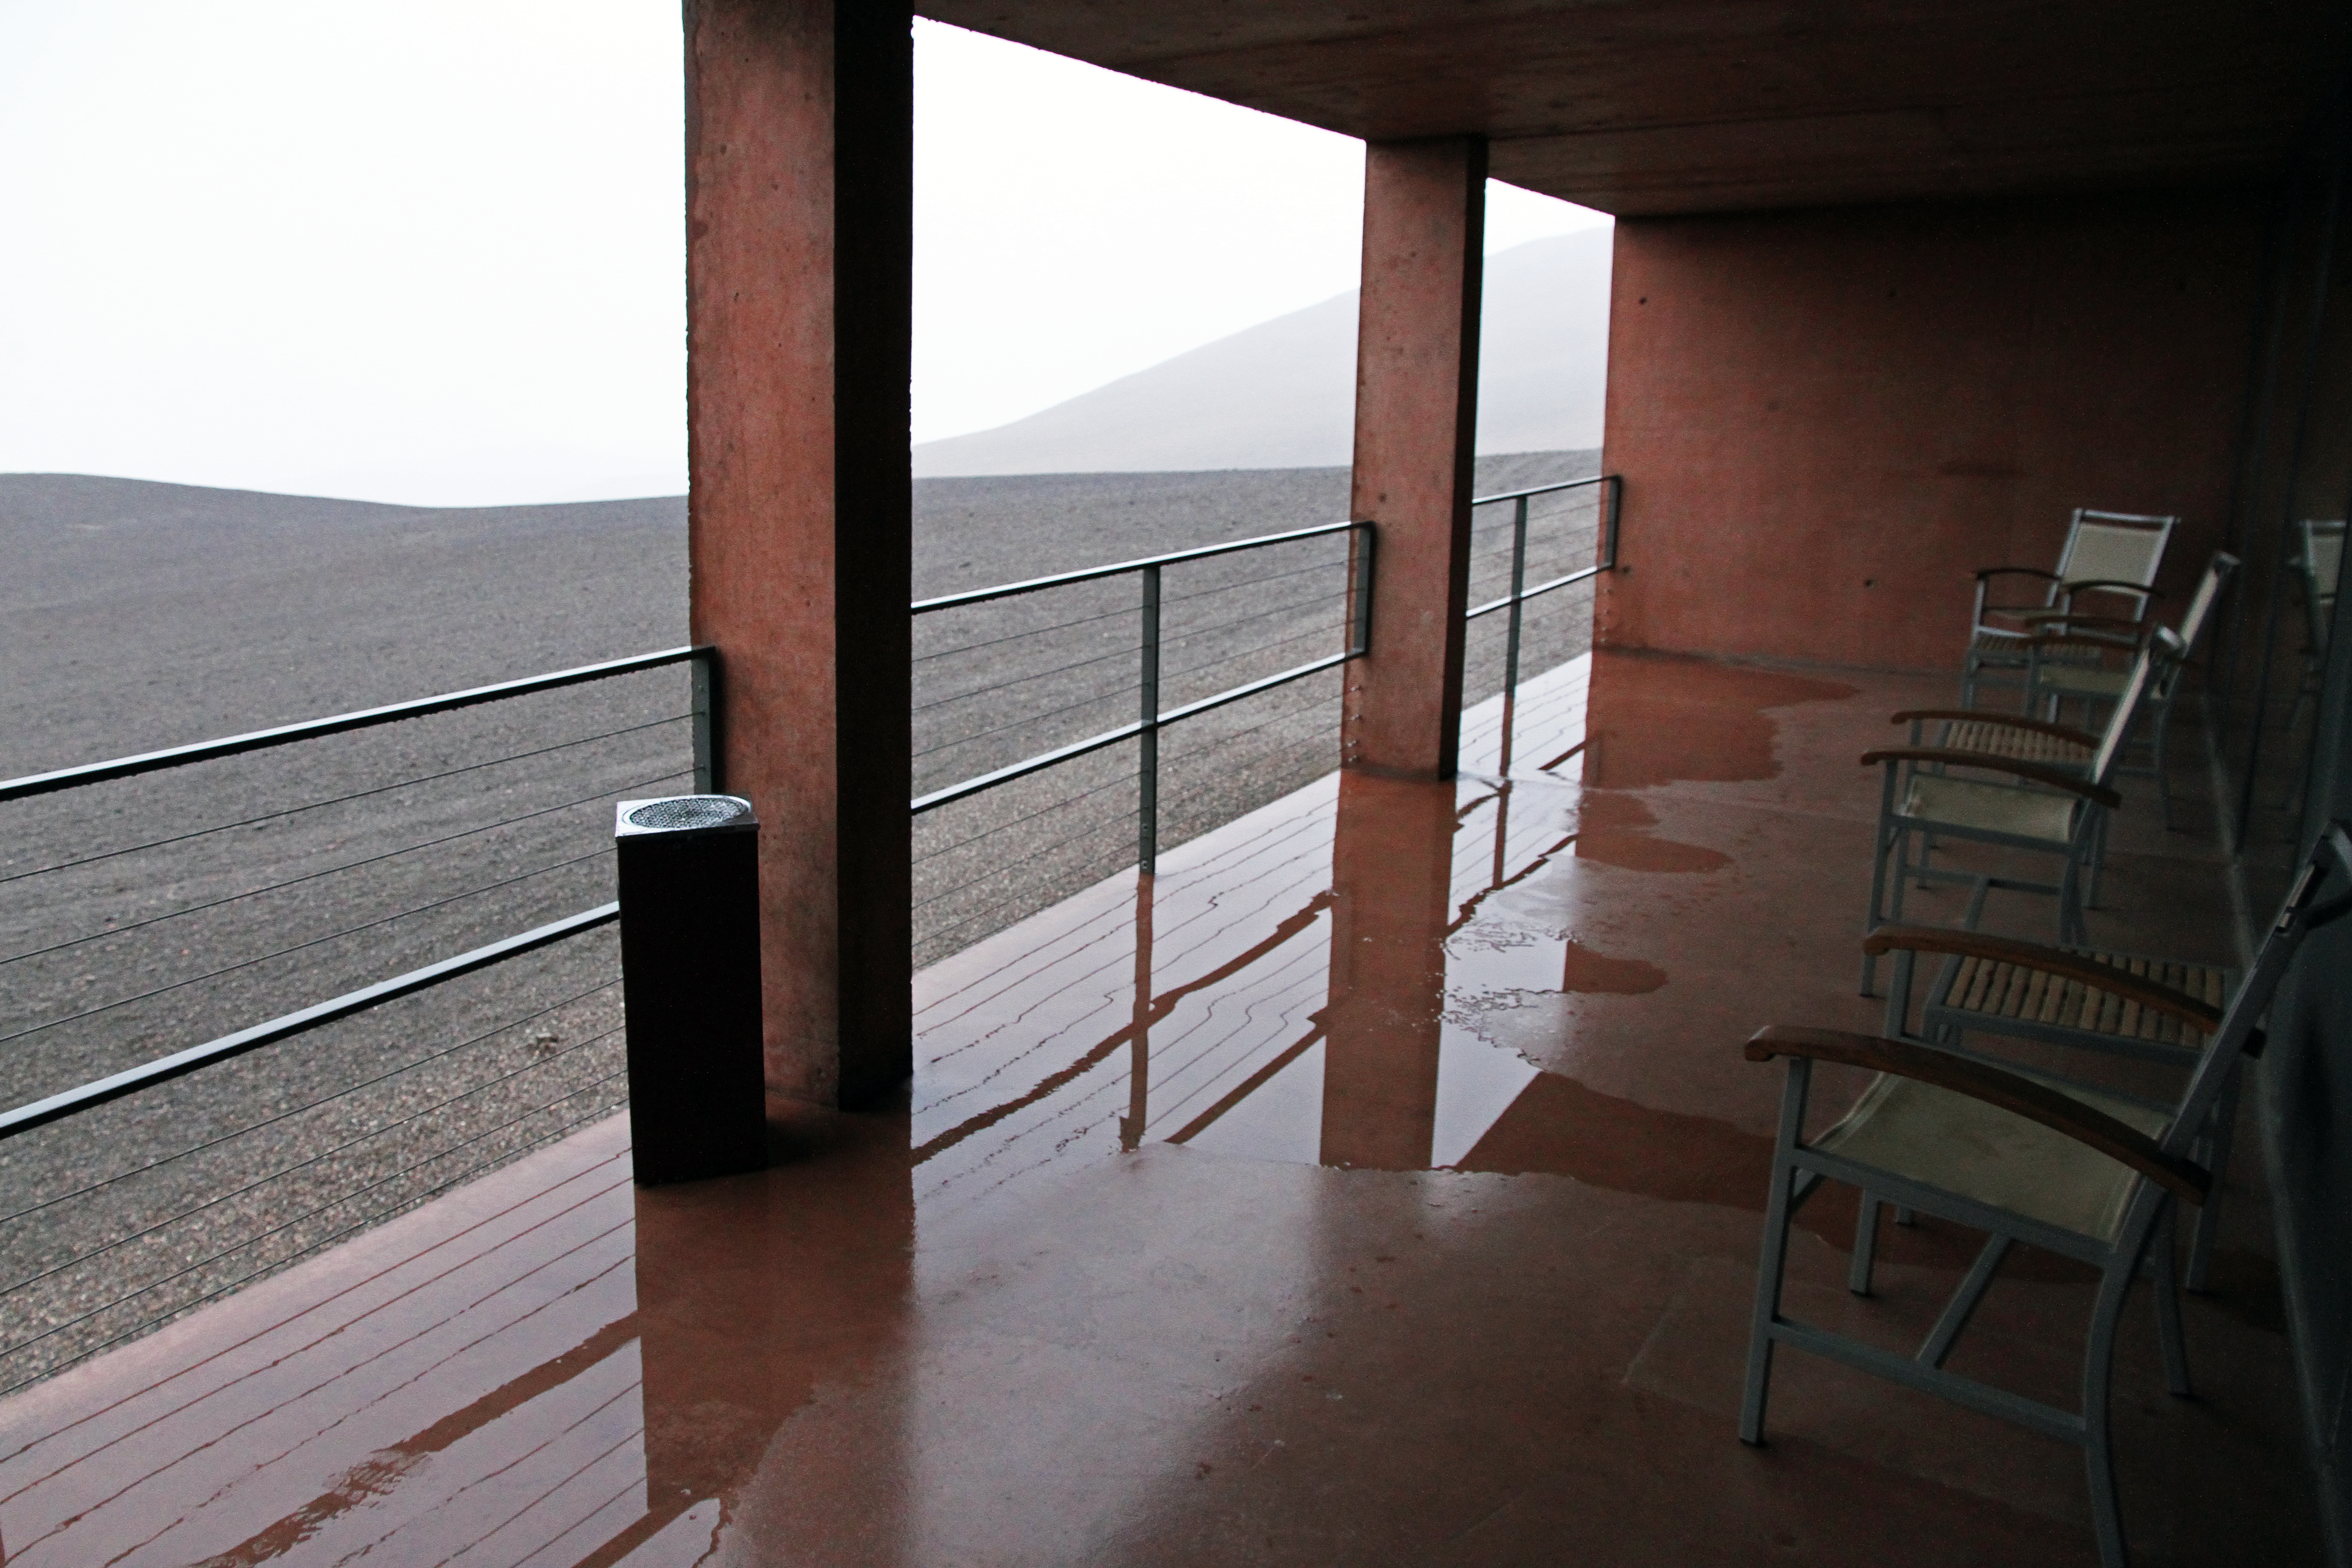

View from the ESO Residencia at Paranal during a rare storm

This picture was taken from one of the balconies at the Residencia hotel at ESO’s Paranal Observatory in northern Chile. This is usually one of the driest places on Earth but, during the rare storm of July 2011, very heavy rain fell and led to some localised flooding of the building. This view was taken by ESO Photo Ambassador Gianluca Lombardi.

Credit: ESO/G. Lombardi (glphoto.it)